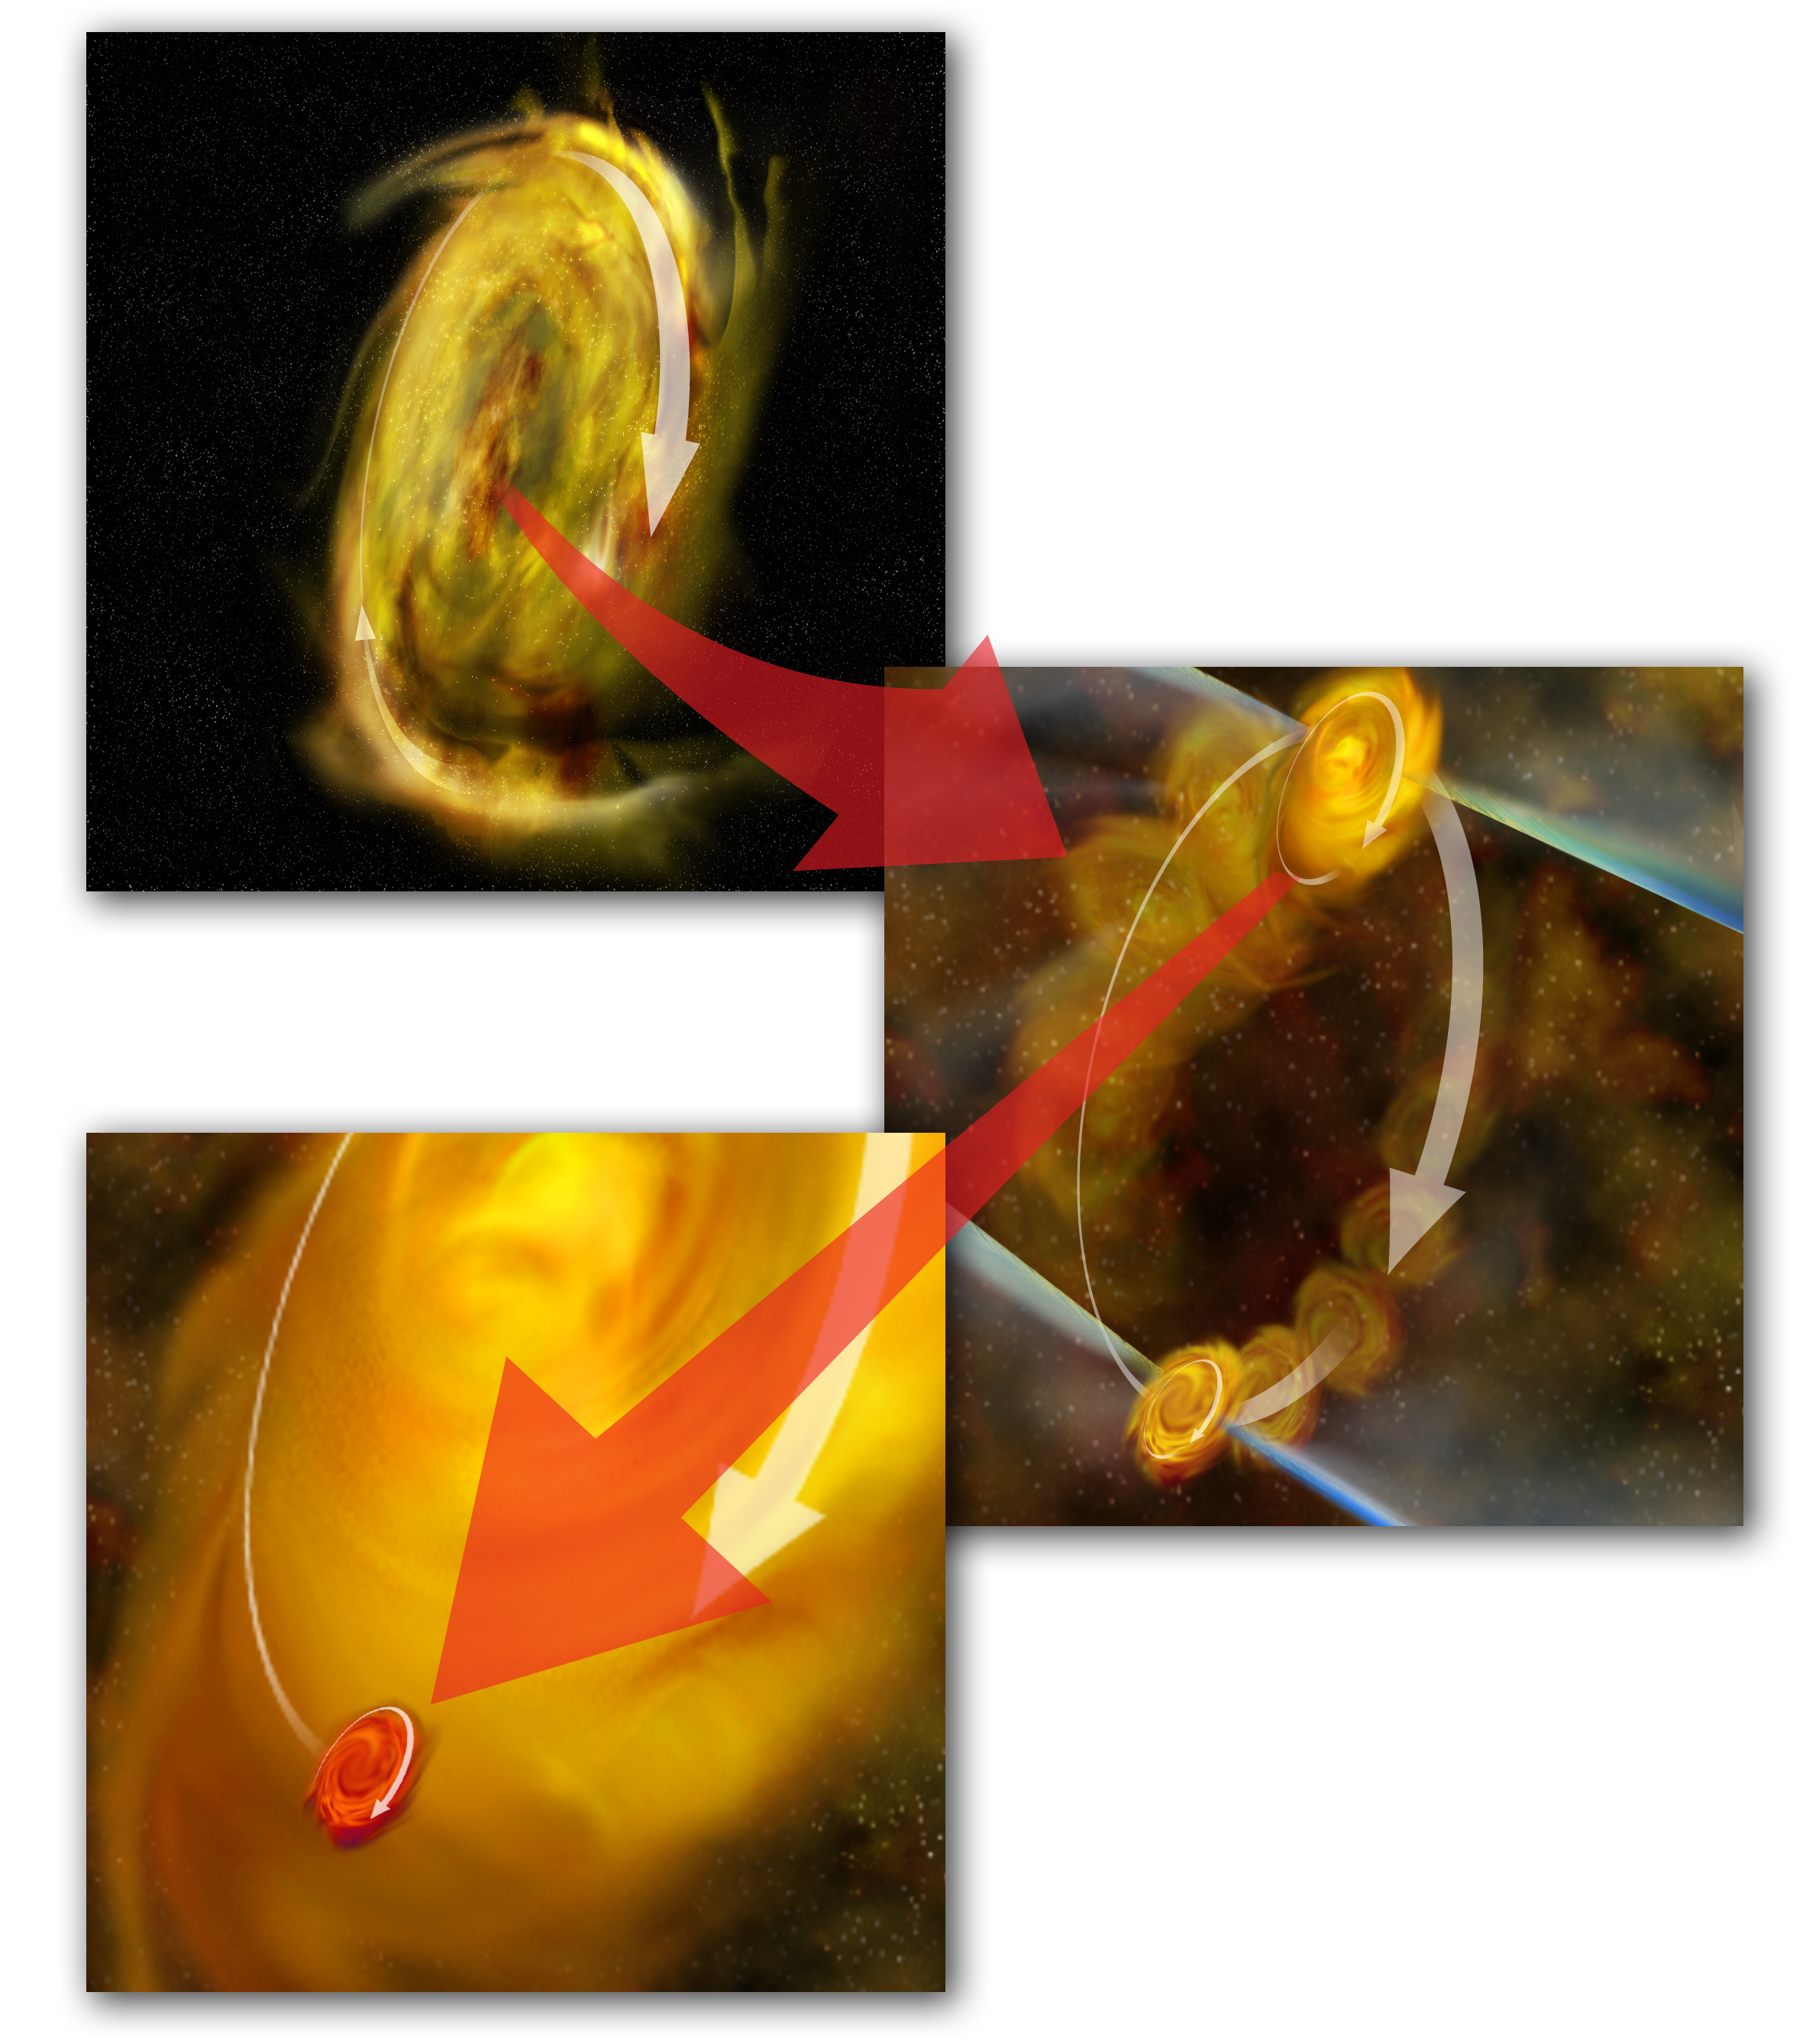

Disks Inside Disks

An artist's interpretation of a radio object known as L1551 IRS5, which is two young star systems, still surrounded by a disk of gas and dust, in orbit around each other.

Credit: B. Saxton, NRAO/AUI/NSF